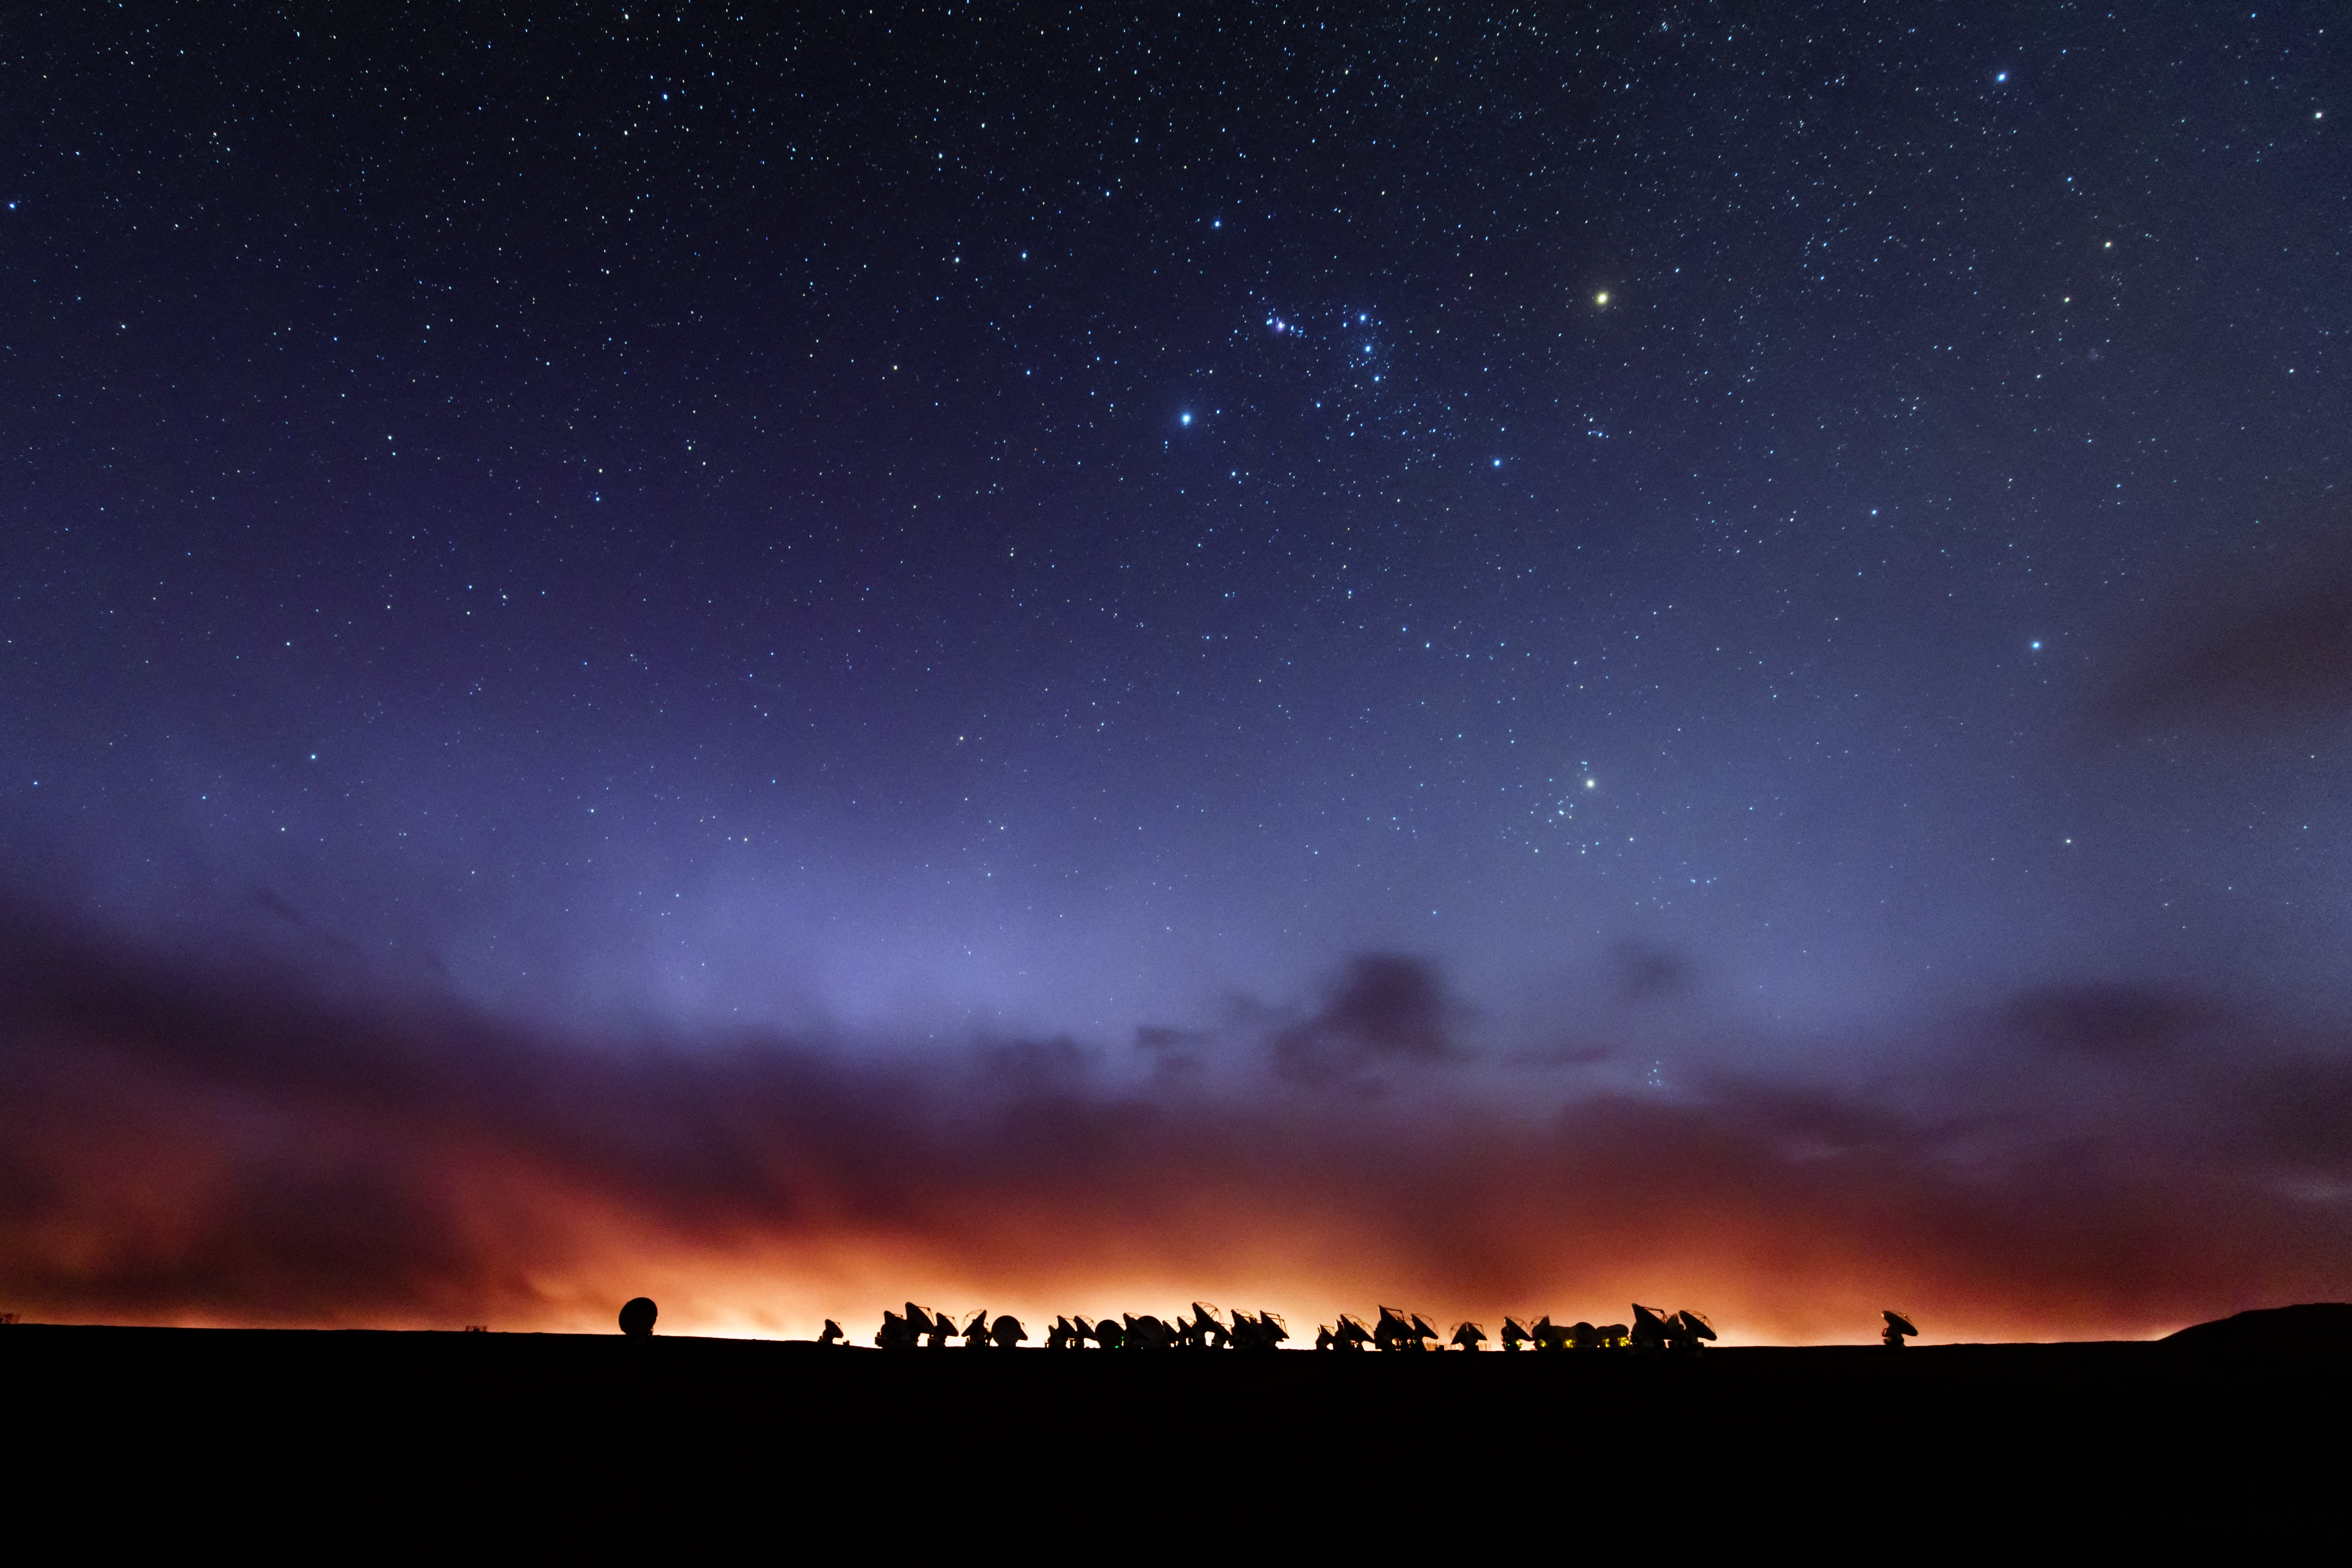

Spectacular view into the Universe

ALMA is situated more than 5000 meters above sea level in the Chilean desert, on the Chajnantor plateau. Here, the dry air and thin atmosphere allow a spectacular view into the Universe and make it the perfect place for such a sensitive telescope.

Credit: B. Tafreshi (ESO)